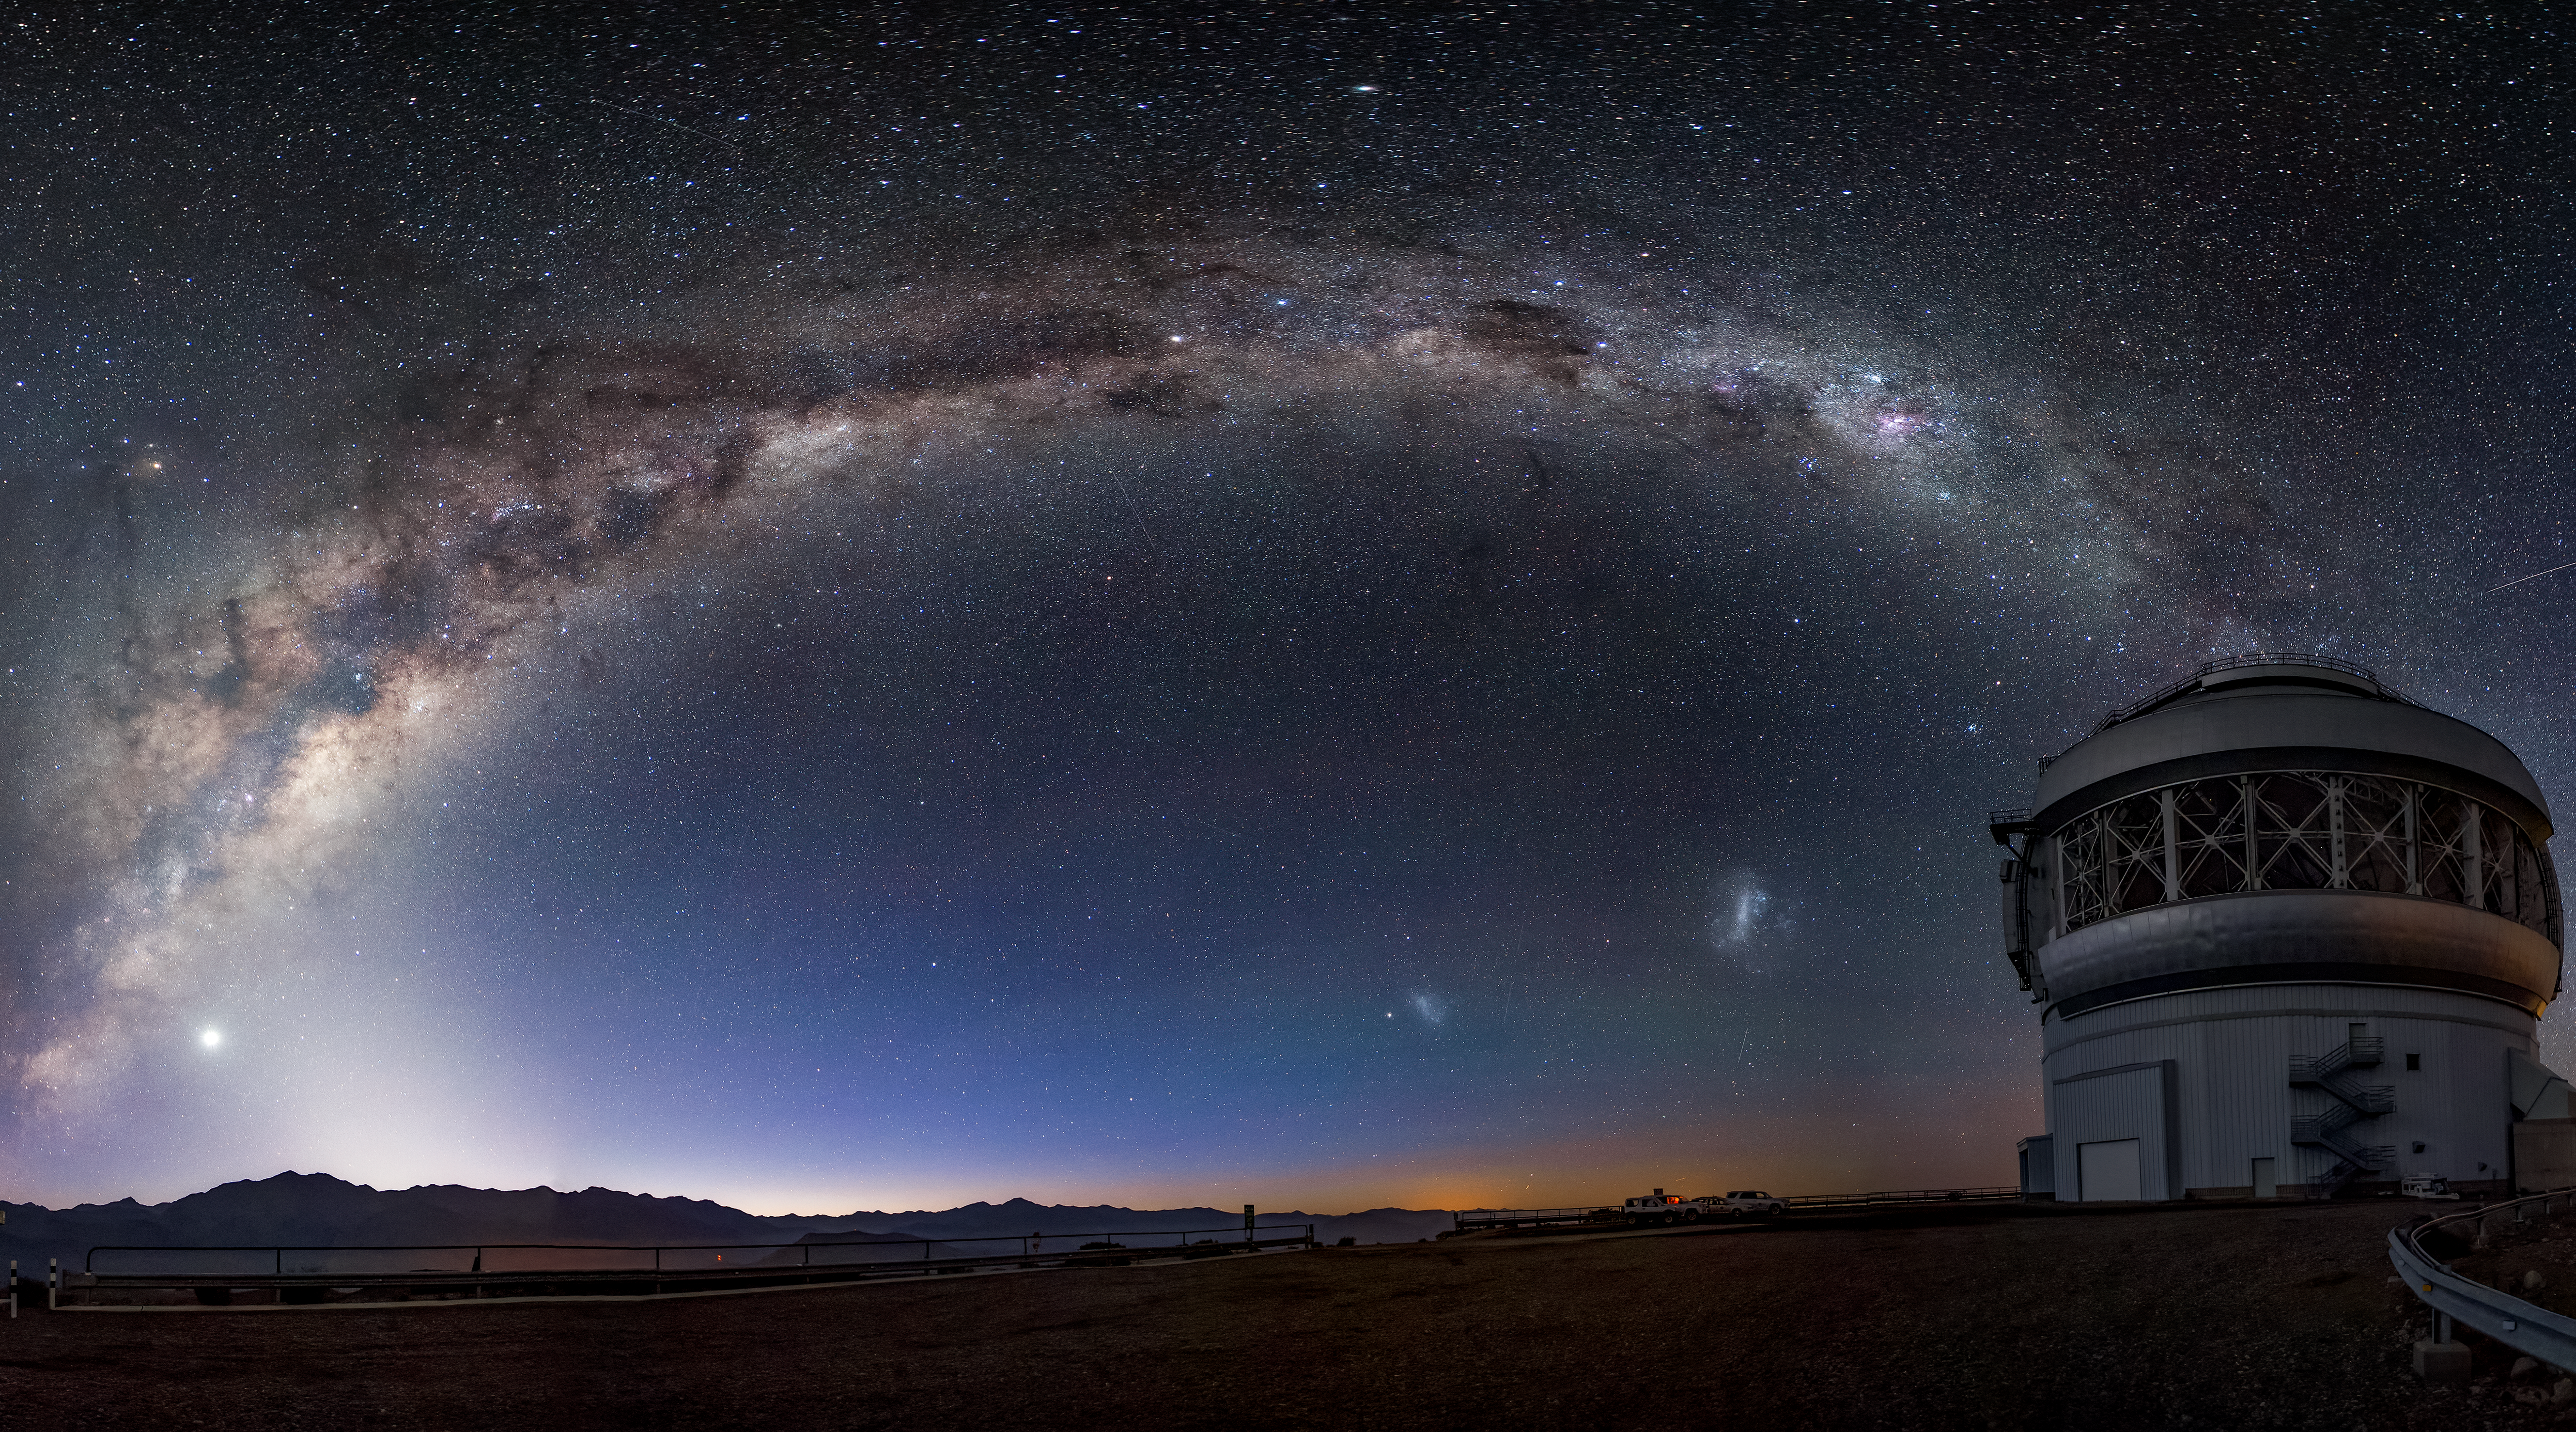

A Spectacular Night Sky at Gemini South

This photo shows the Milky Way spanning high above the Gemini South 8-meter telescope located on Cerro Pachón, Chile. The two Magellanic Clouds and the planet Jupiter are also visible. Gemini South is a part of the International Gemini Observatory, a program of NSF NOIRLab.

Credit: International Gemini Observatory/NOIRLab/AURA/NSF/M. Paredes